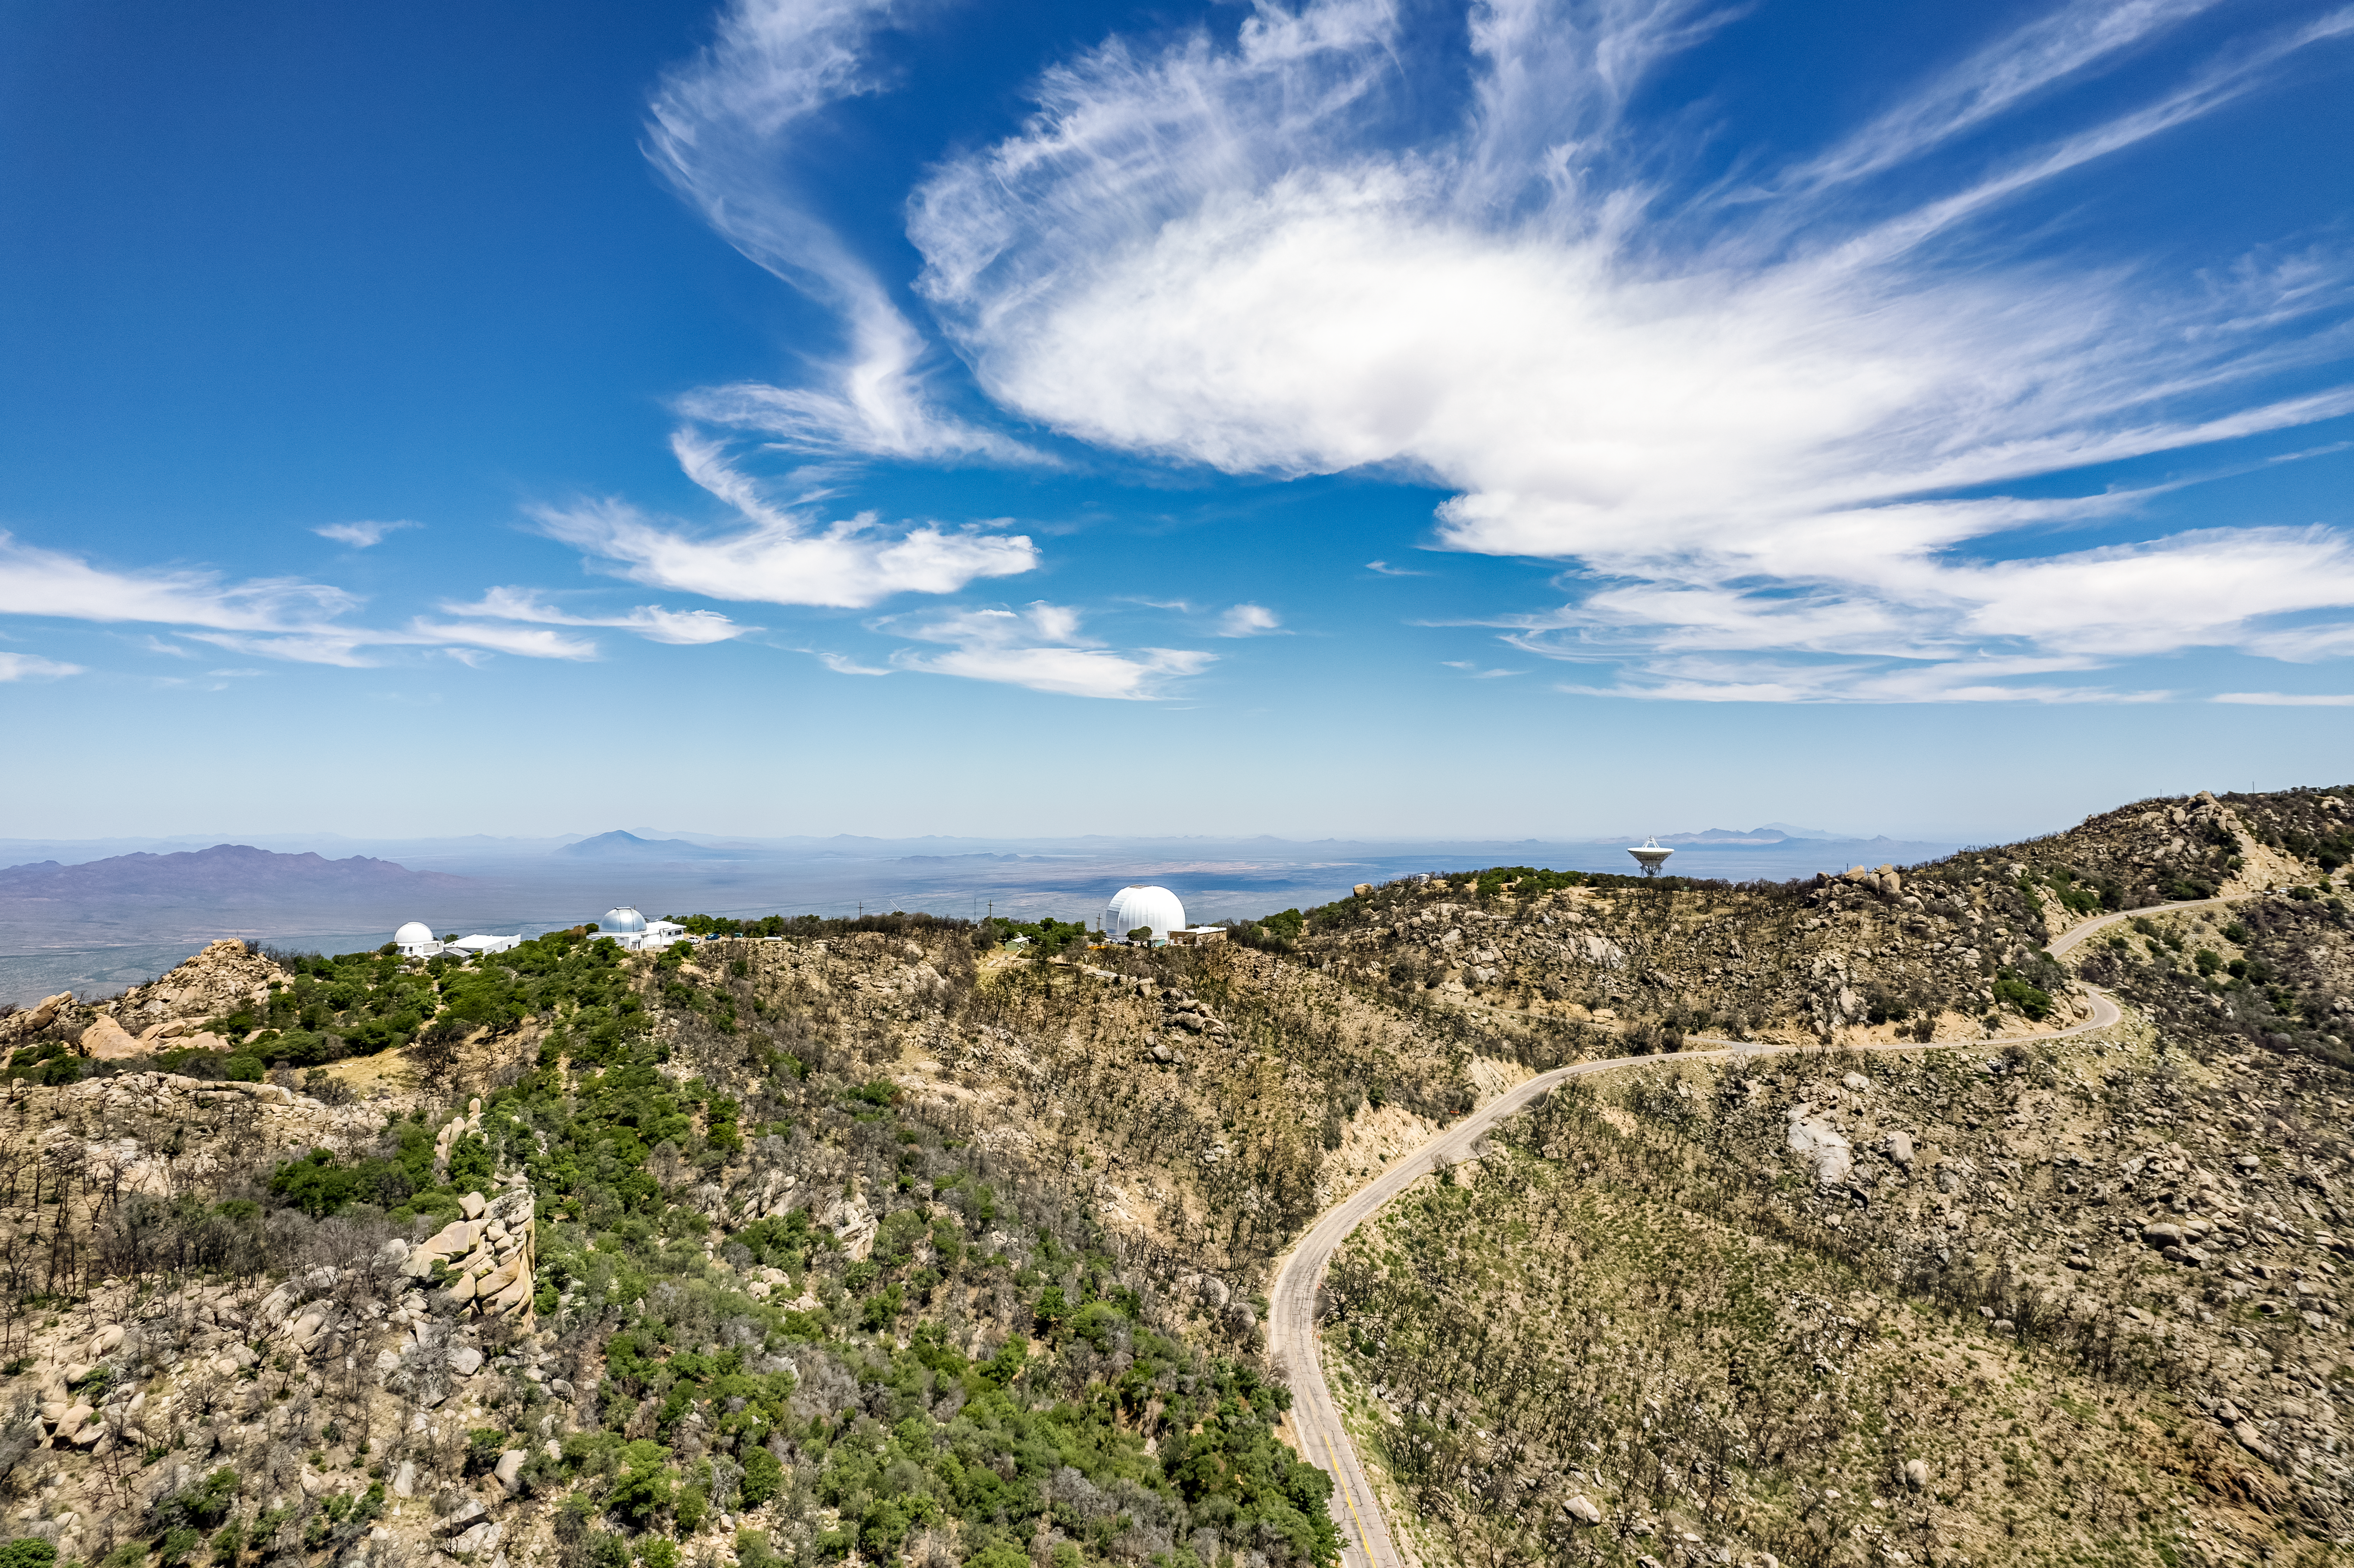

Kitt Peak's Southwestern Ridge

Aerial view of Kitt Peak National Observatory's southwestern ridge, featuring (from left to right) the McGraw-Hill 1.3-meter Telescope, the Hiltner 2.4-meter Telescope, the UArizona 12-meter Telescope, and the Very Long Baseline Array Dish.

Credit: KPNO/NOIRLab/NSF/AURA/P. Marenfeld